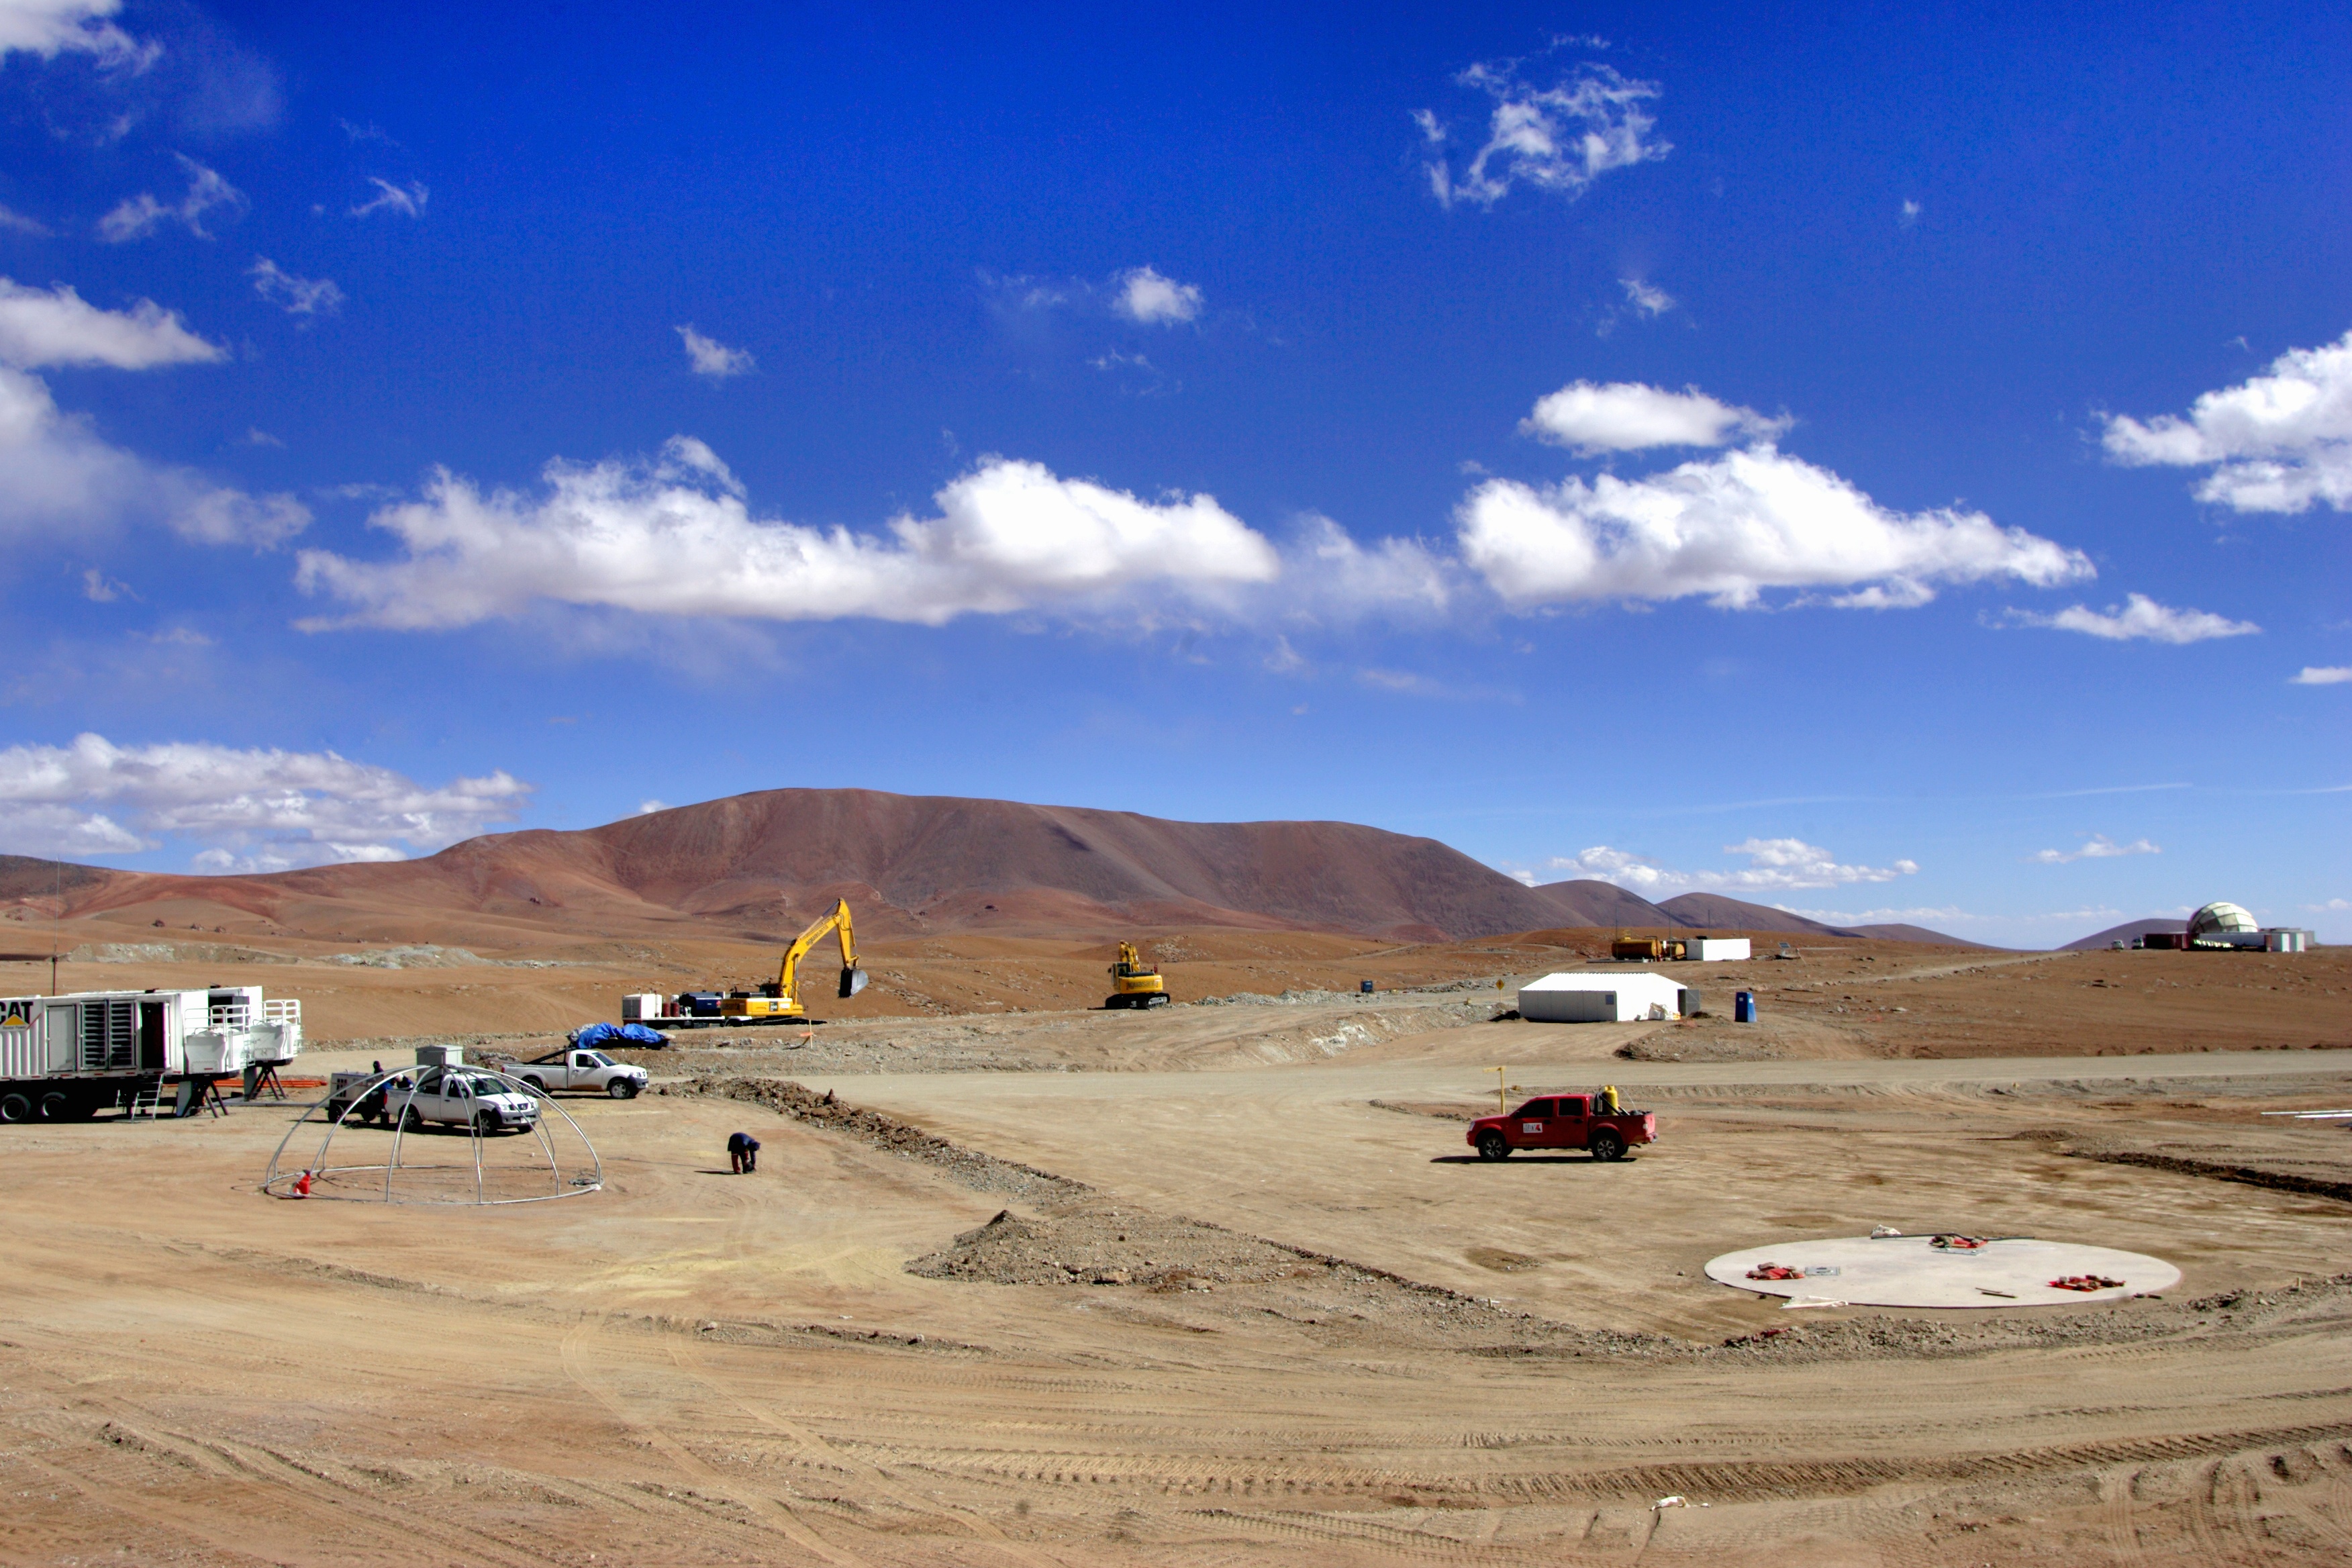

Construction of the Array Operations Site

Construction of the Array Operations Site (AOS) begins.

Credit: ALMA (ESO / NAOJ / NRAO)